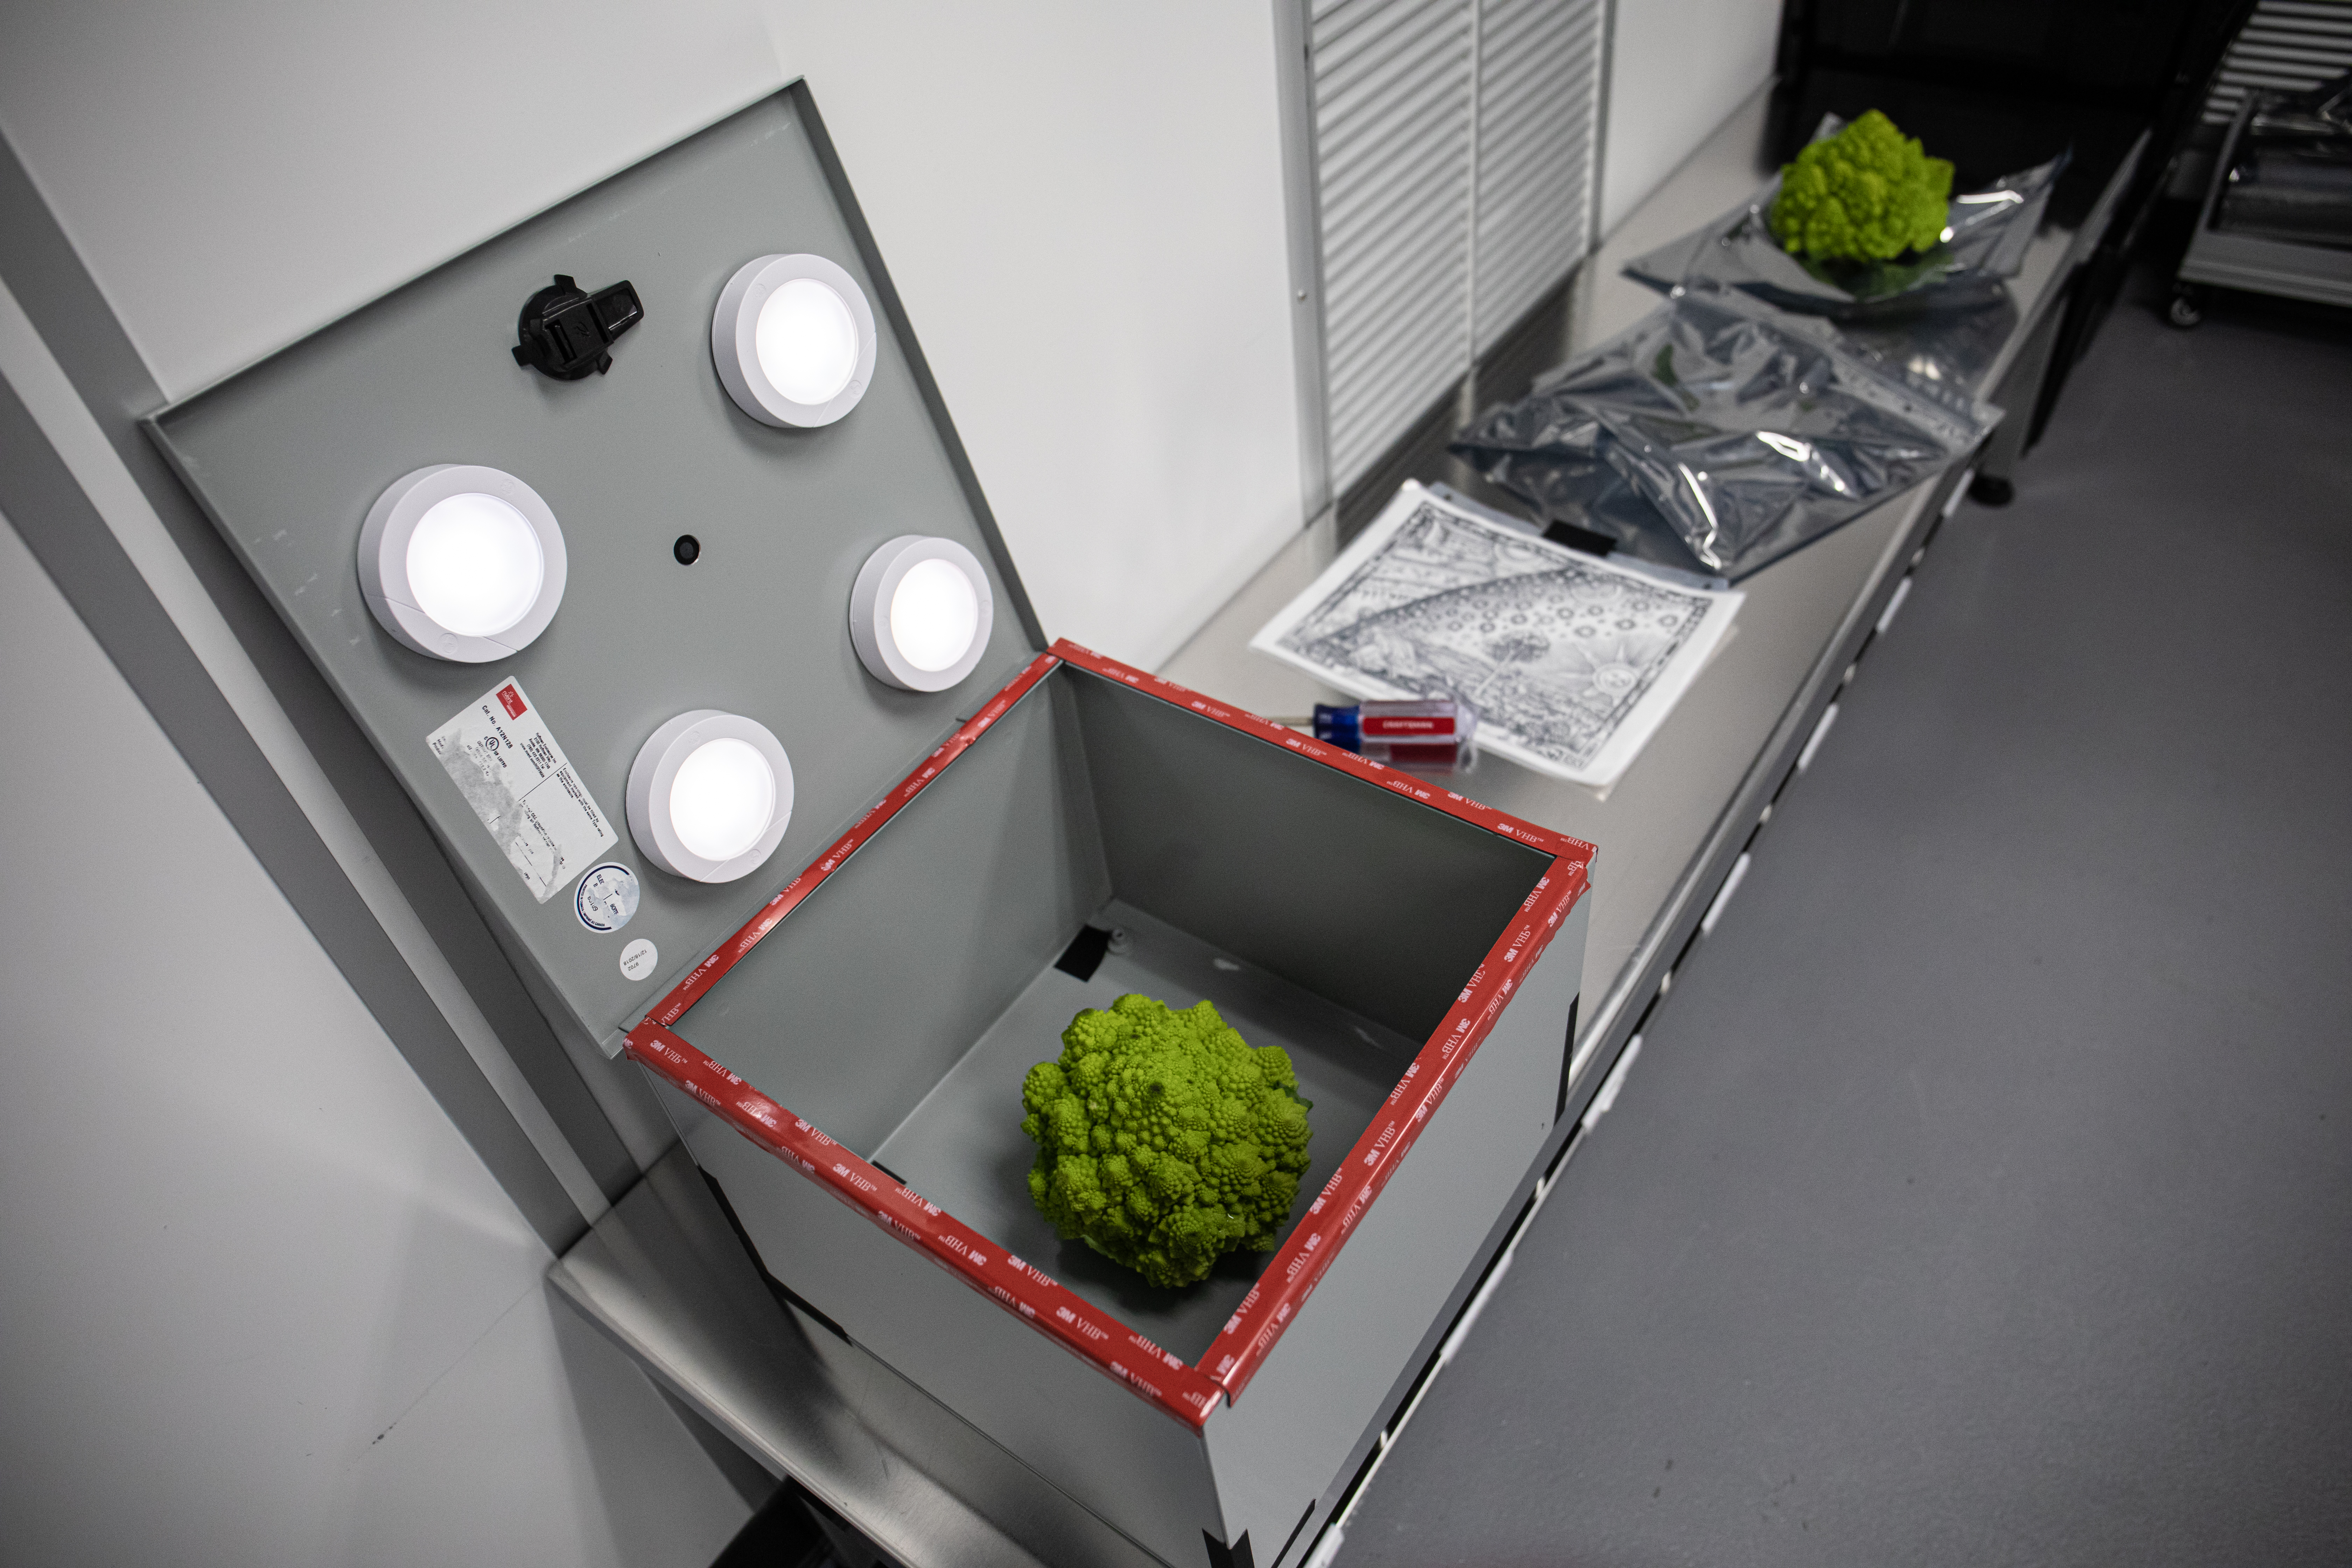

Vera C. Rubin Observatory LSST Camera Focal Plane Build 159

Using a pinhole projector, SLAC's Yousuke Utsumi and Aaron Roodman project the first images onto the focal plane of the LSST Camera. Among the first objects photographed was a head of Romanesco, seen here, chosen for its very detailed texture.

Credit: Jacqueline Orrell/SLAC National Accelerator Laboratory